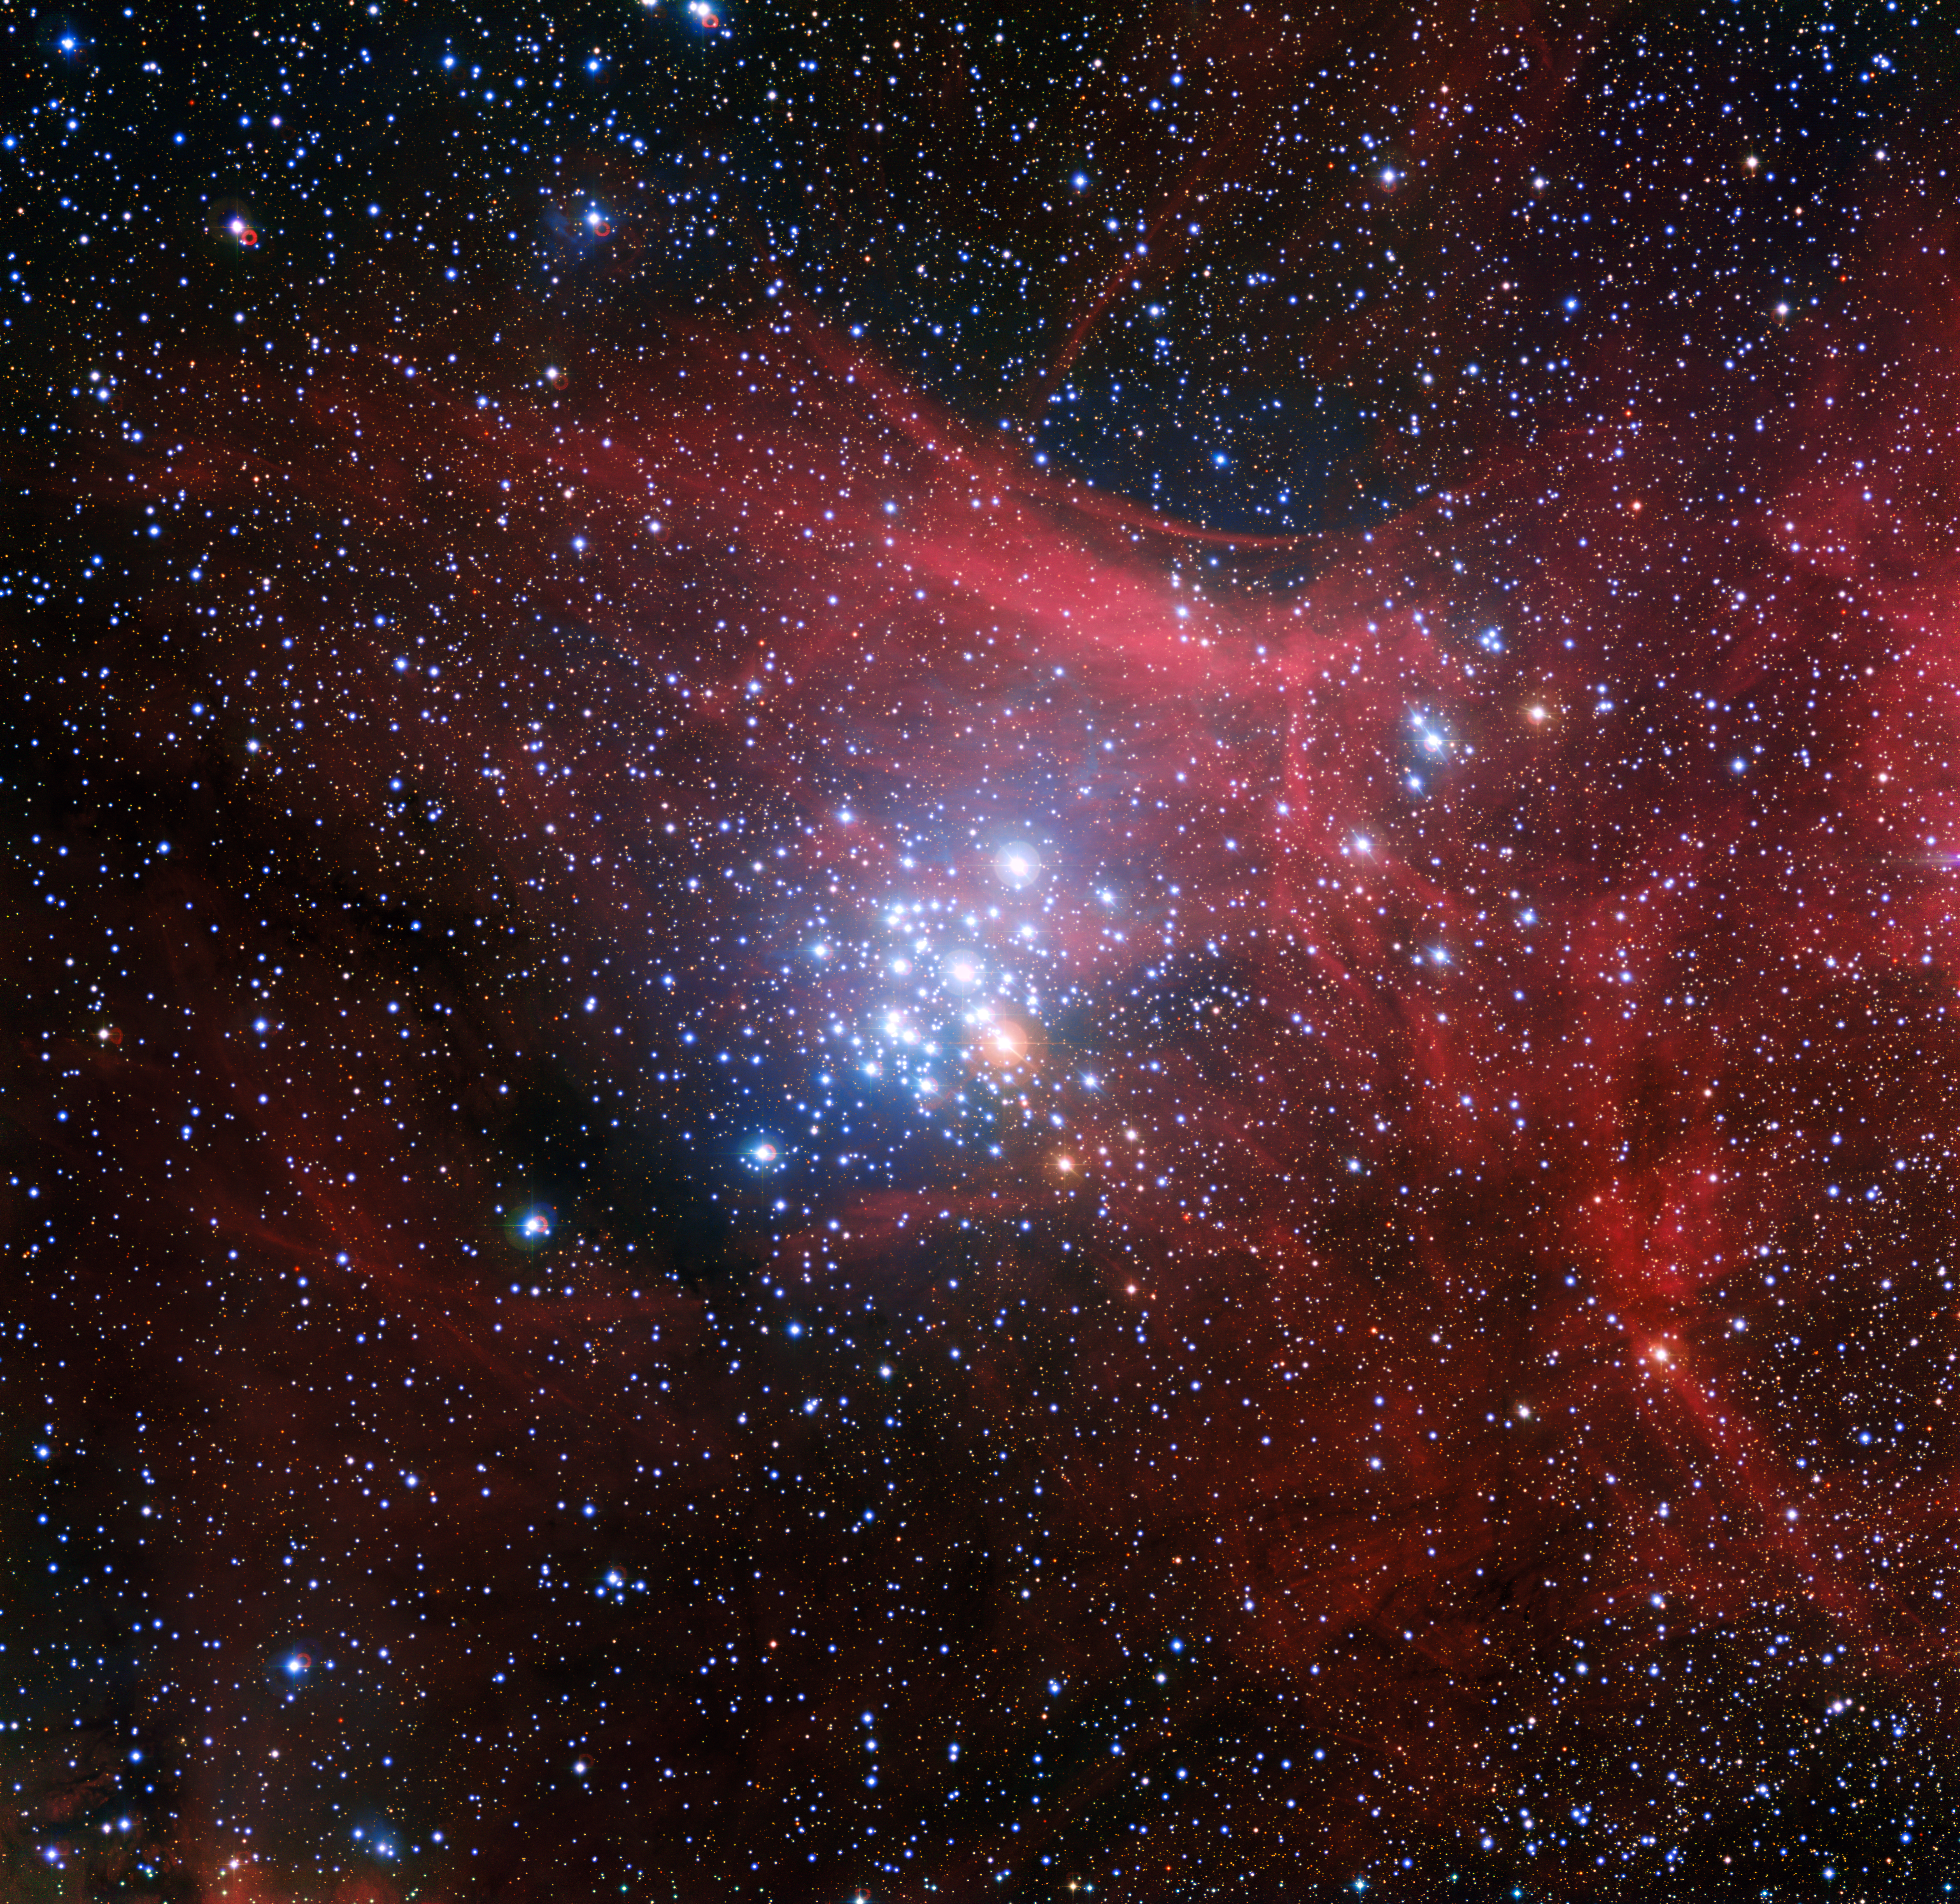

The star cluster NGC 3293

In this image from the Wide Field Imager on the MPG/ESO 2.2-metre telescope at ESO’s La Silla Observatory in Chile young stars huddle together against a backdrop of clouds of glowing gas and lanes of dust. The star cluster, known as NGC 3293, would have been just a cloud of gas and dust itself about ten million years ago, but as stars began to form it became the bright group we see here. Clusters like this are celestial laboratories that allow astronomers to learn more about how stars evolve.

Credit: ESO/G. Beccari